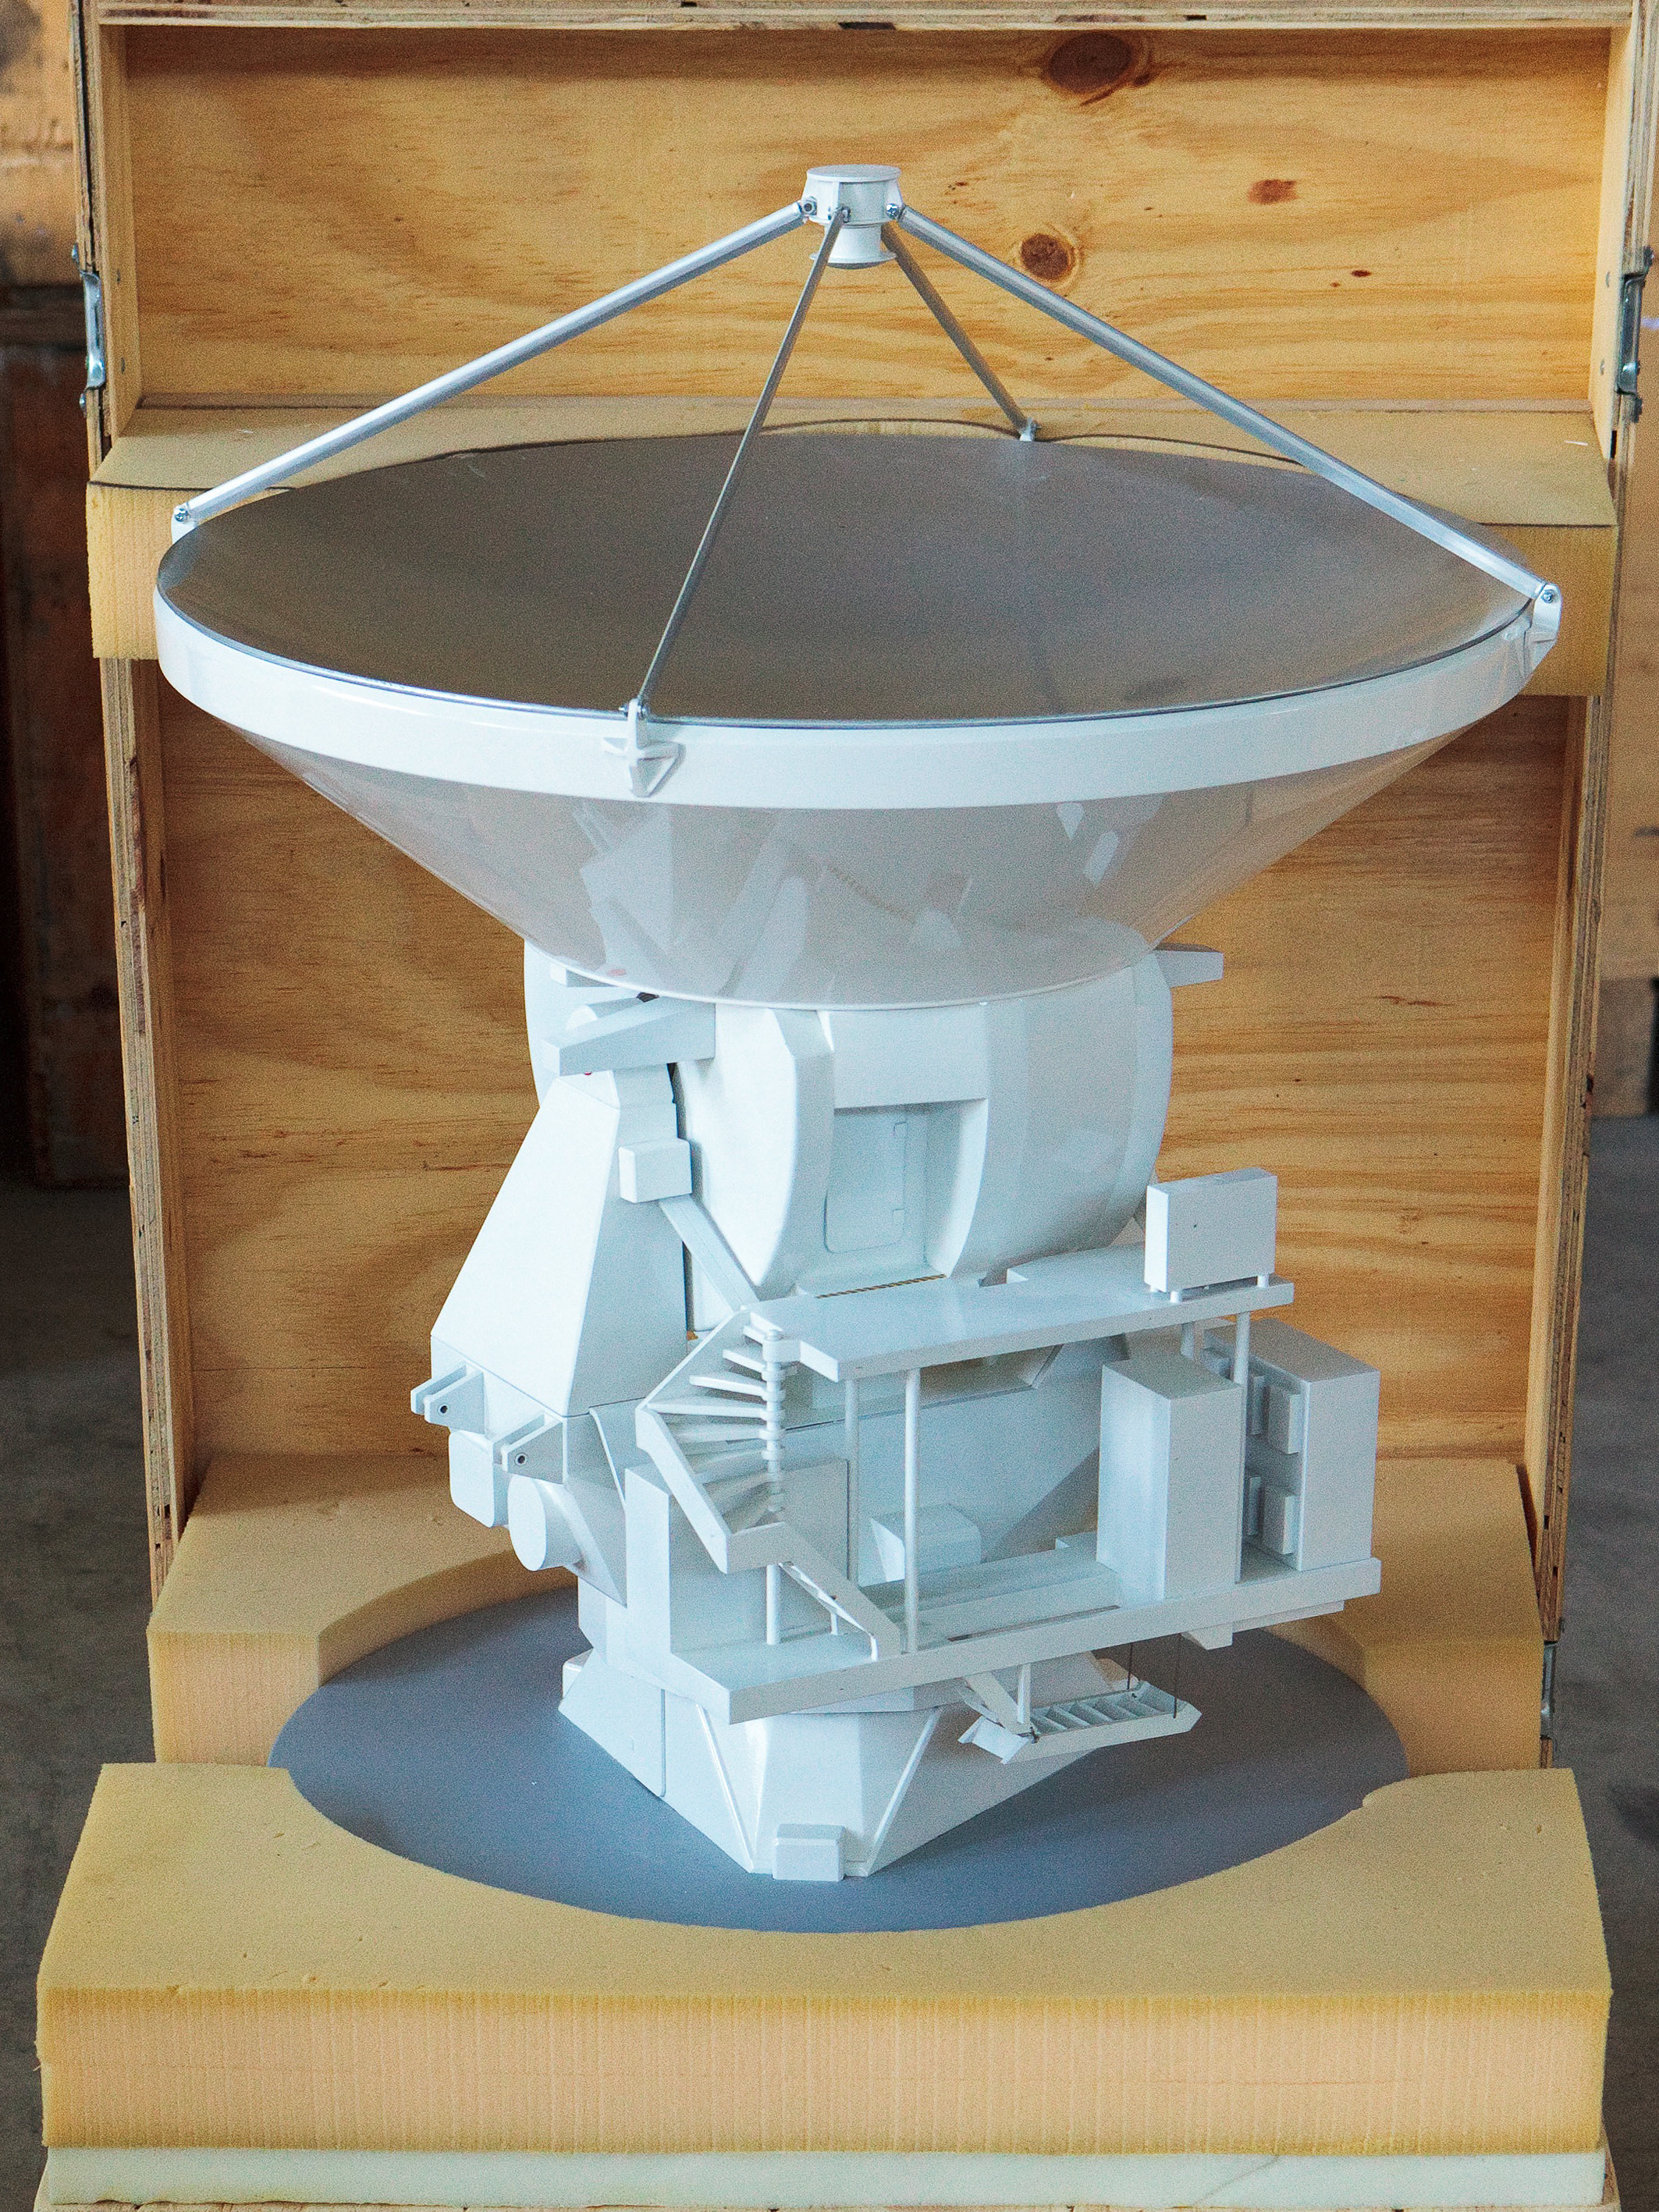

ALMA antenna model 01

ALMA single antenna, motorised.

Shipping dimensions: 76cm x 75cm x 117cm, 80kg

Credit: ESO